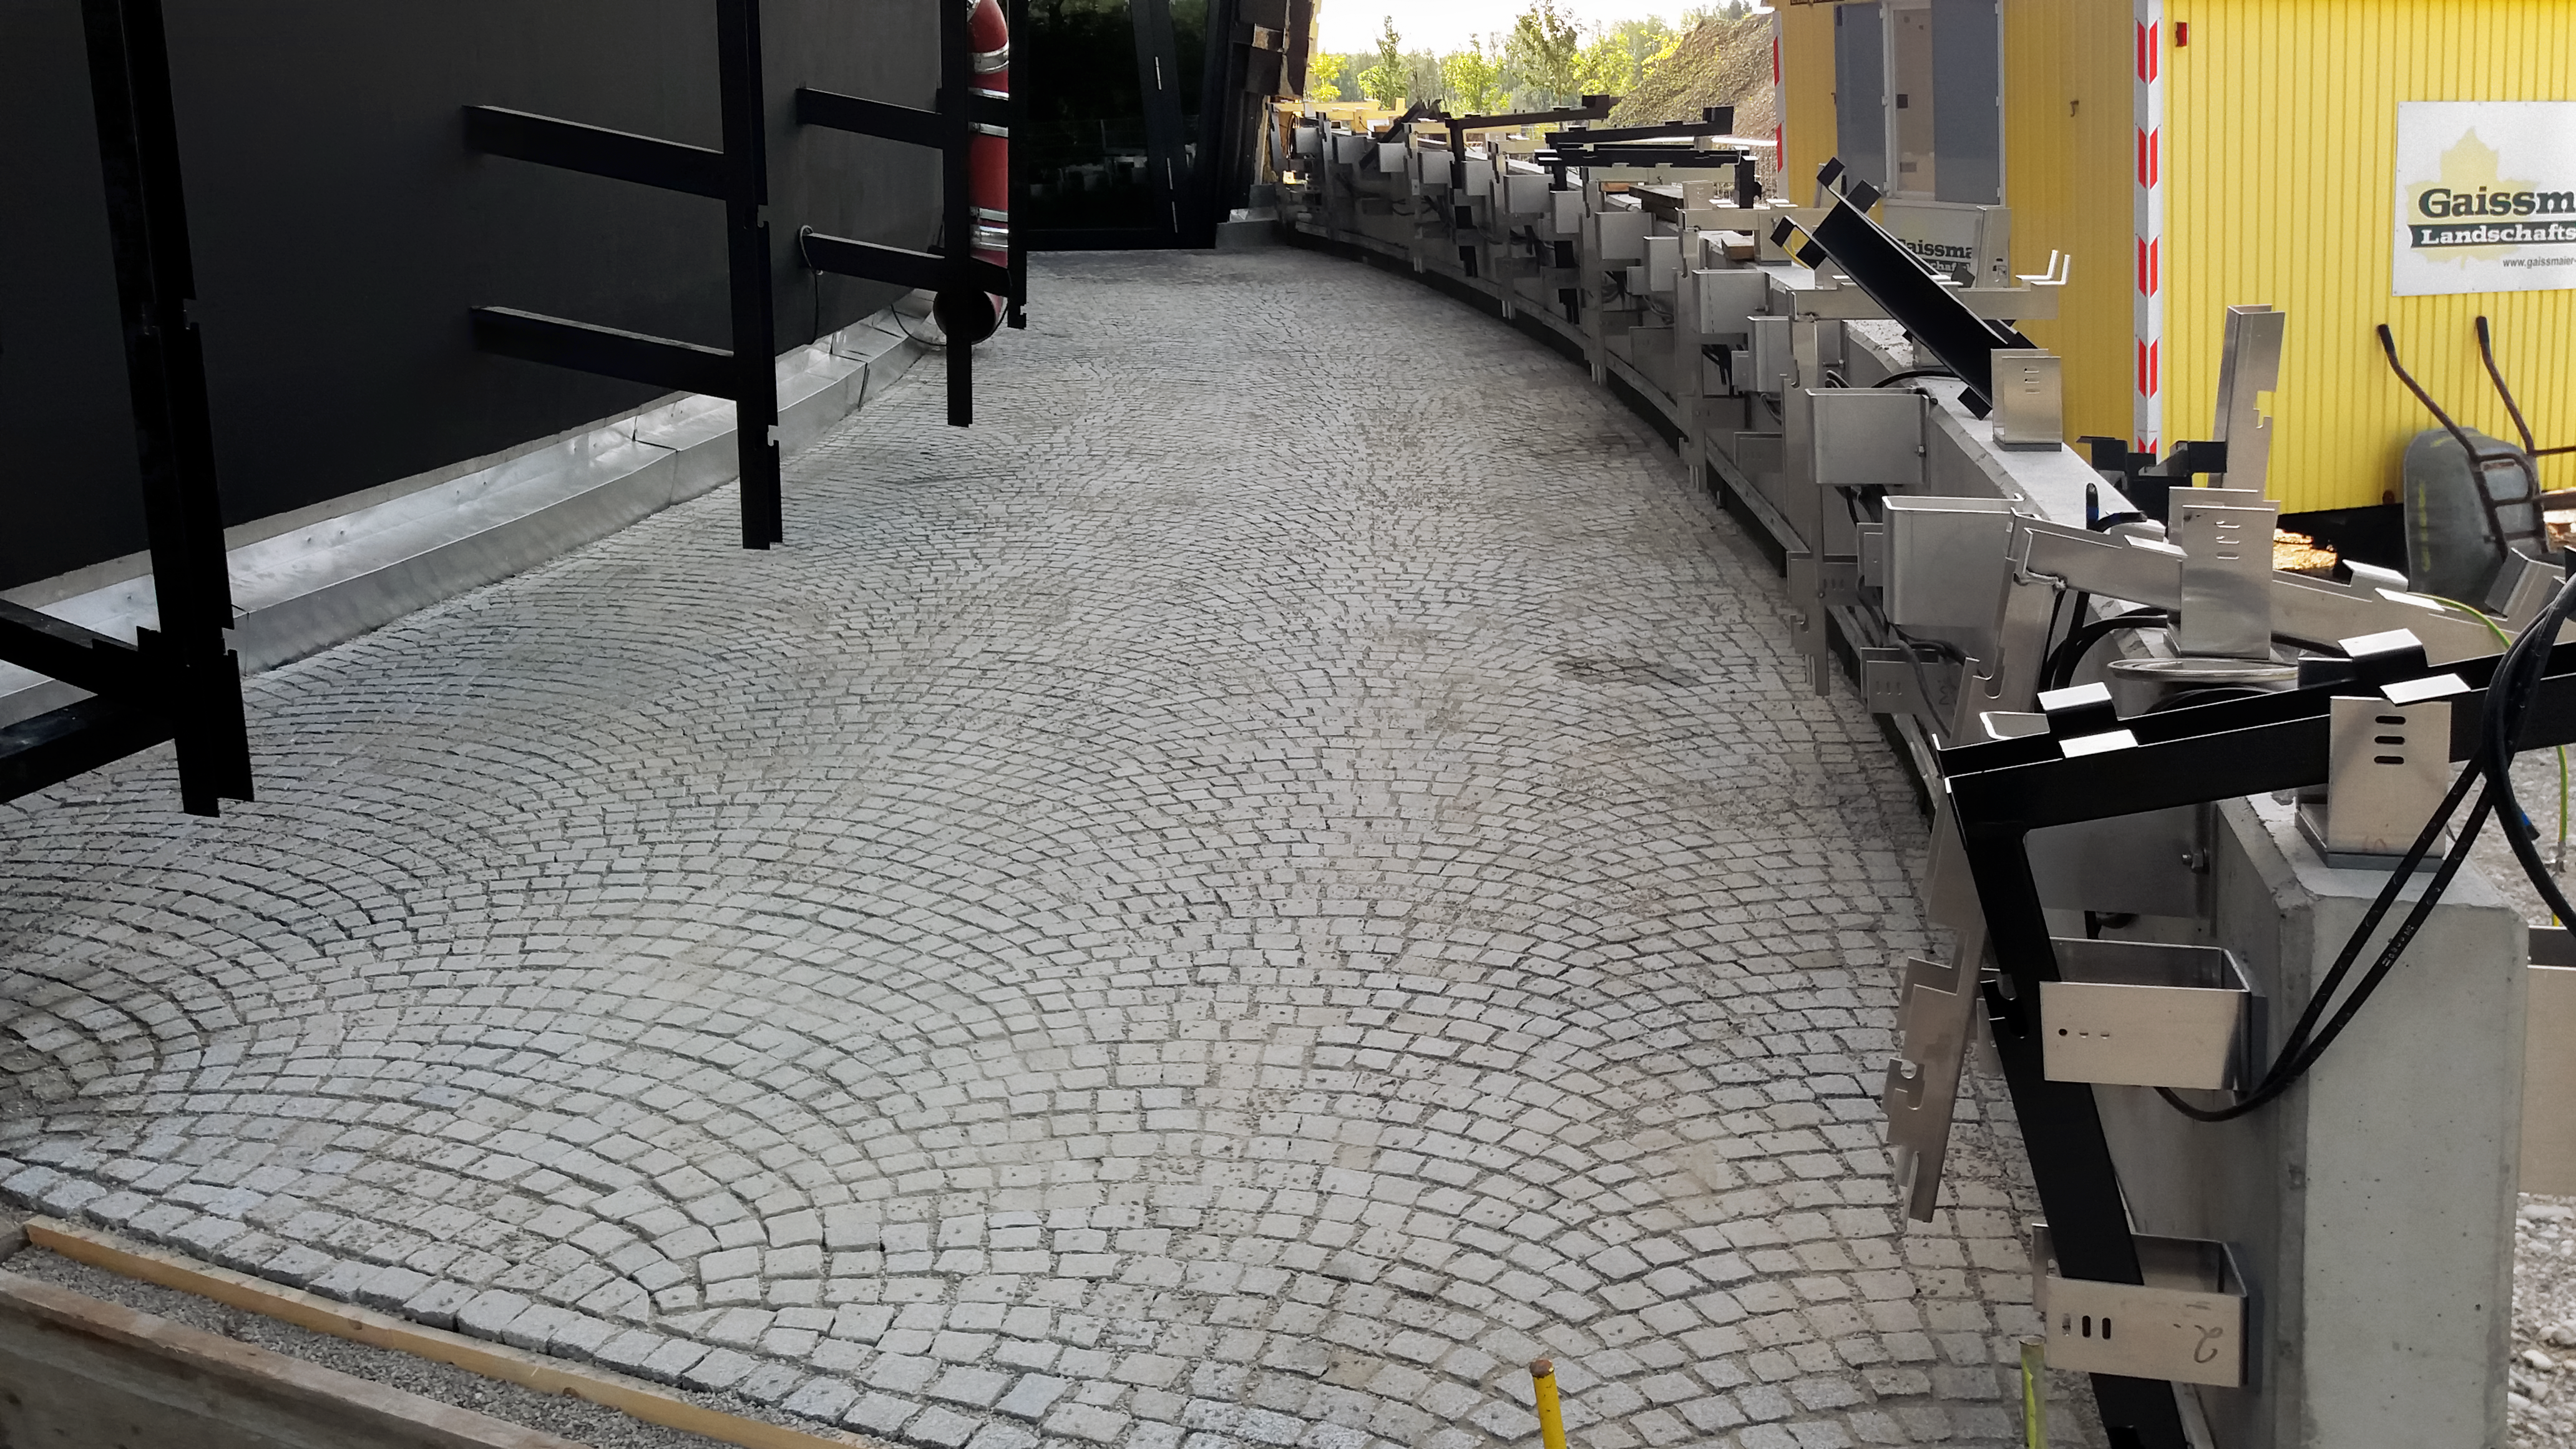

Follow the grey brick road

One of the paths to the ESO Supernova Planetarium & Visitor Centre during its construction.

Credit: ESO